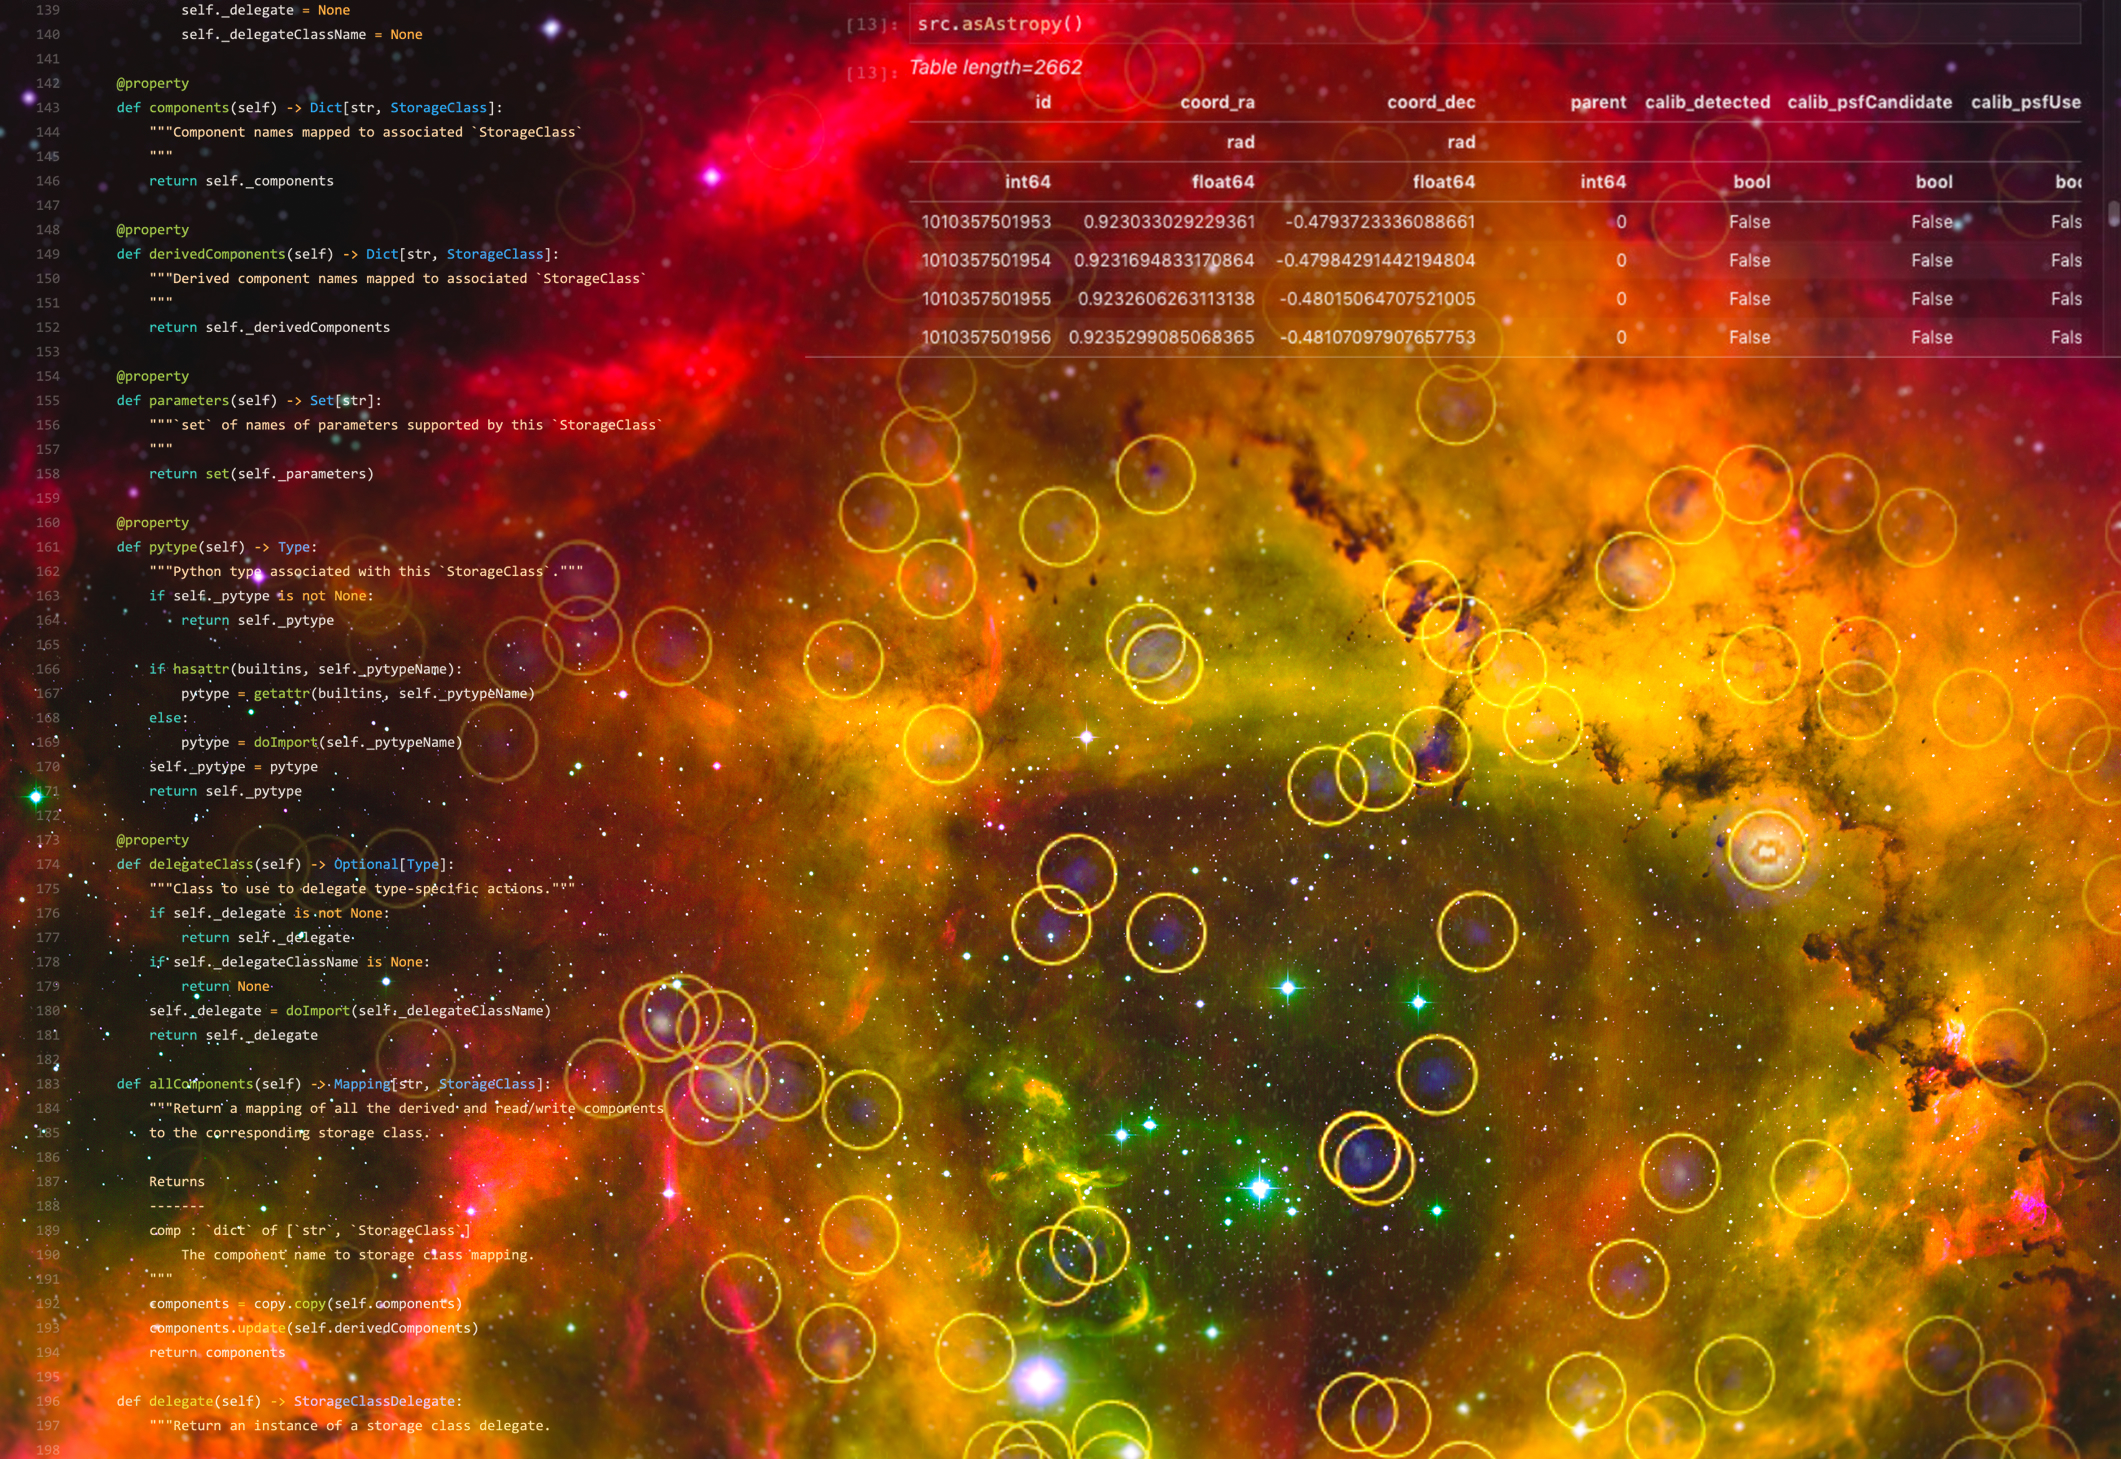

Rubin Science Platform

A visual representation of the Rubin Science Platform in use with a background image of the Rosette Nebula

Credit: Rubin Obs/NSF/AURA T.A. Rector/University of Alaska Anchorage, H. Schweiker/WIYN and NOIRLab/NSF/AURA